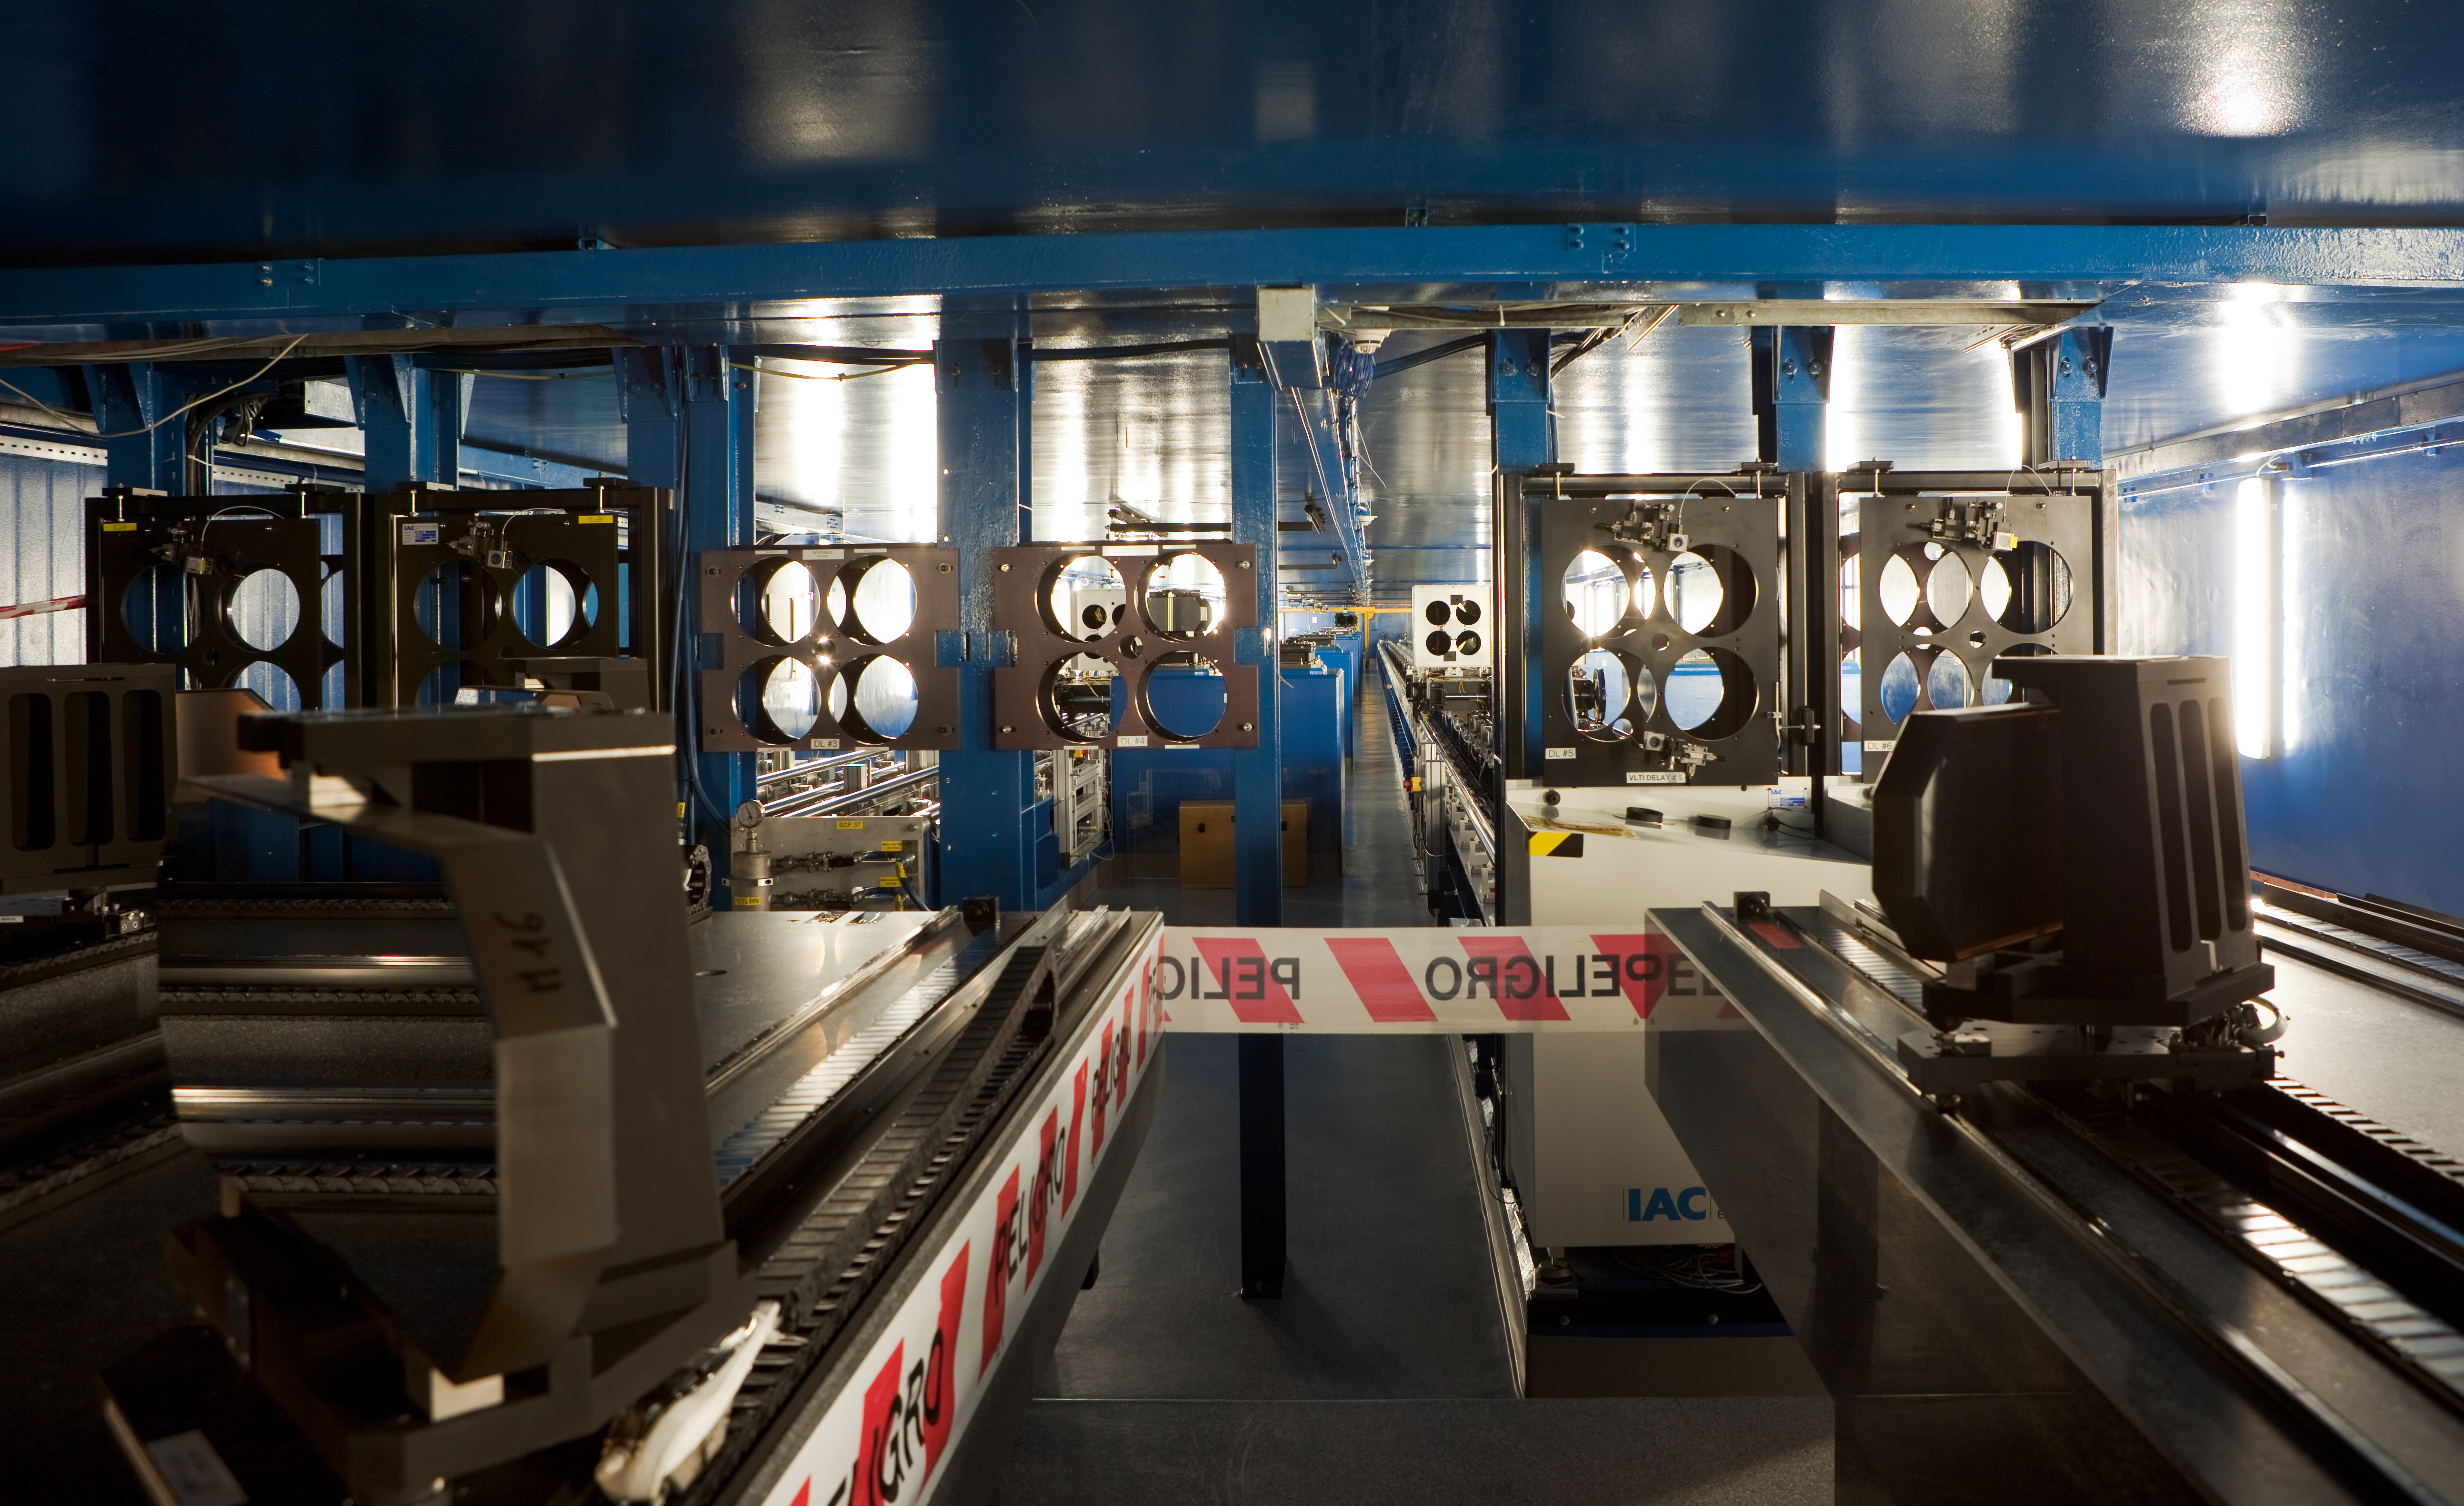

VLTI tunnel

Another look at a Very Large Telescope Interferometric (VLTI) Tunnel showing the four-holed plates used in interferometry as part of the "Cat's Eye" devices found on the mobile carriages.

Credit: ESO